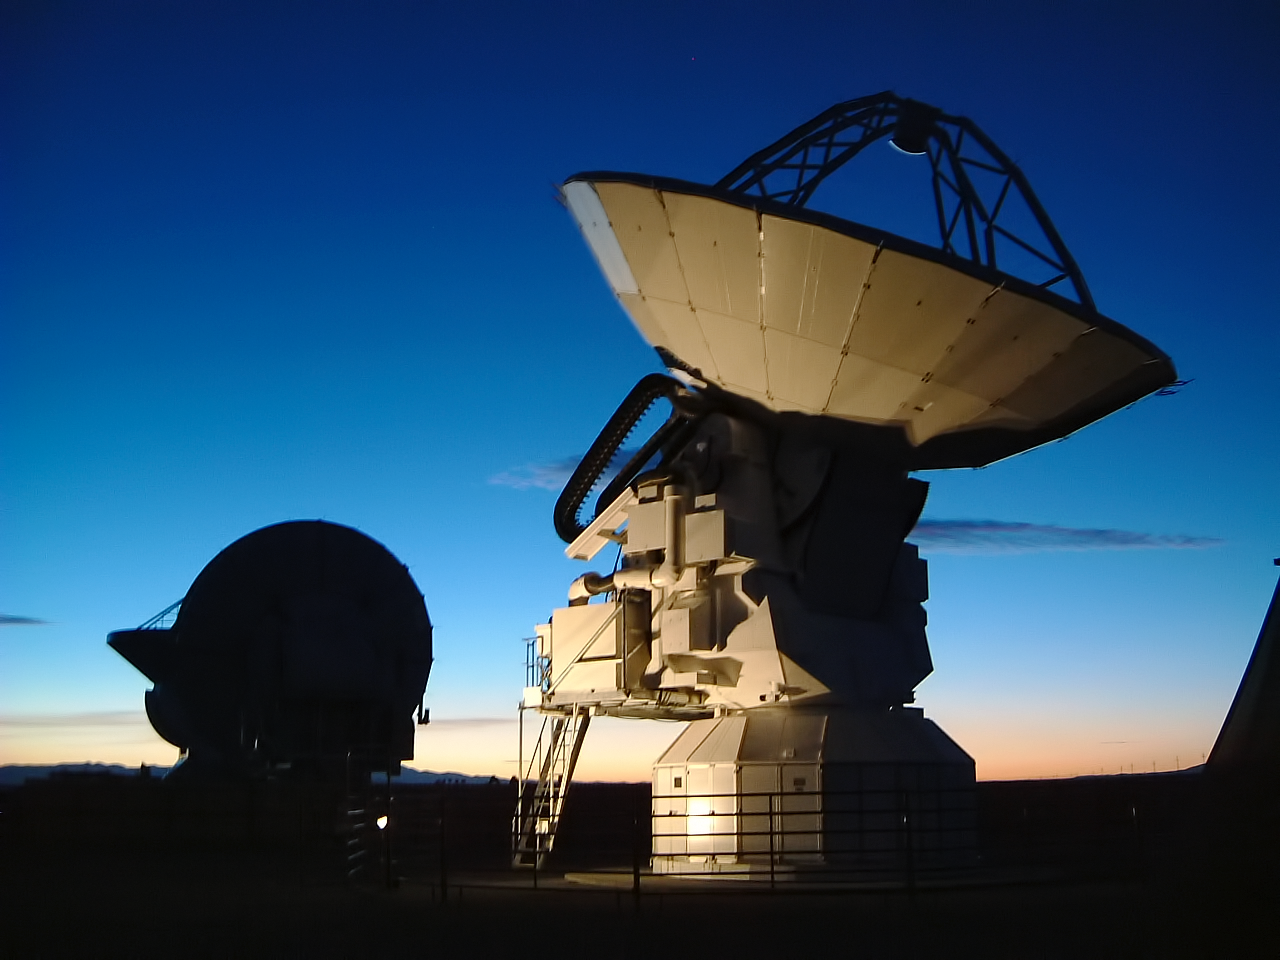

An ALMA antenna

In the foreground of this image is a 12-metre diameter antenna. This antenna and its sisters — one of which is silhouetted behind— make up the Atacama Large Millimeter/submillimeter Array (ALMA).

Credit: ESO